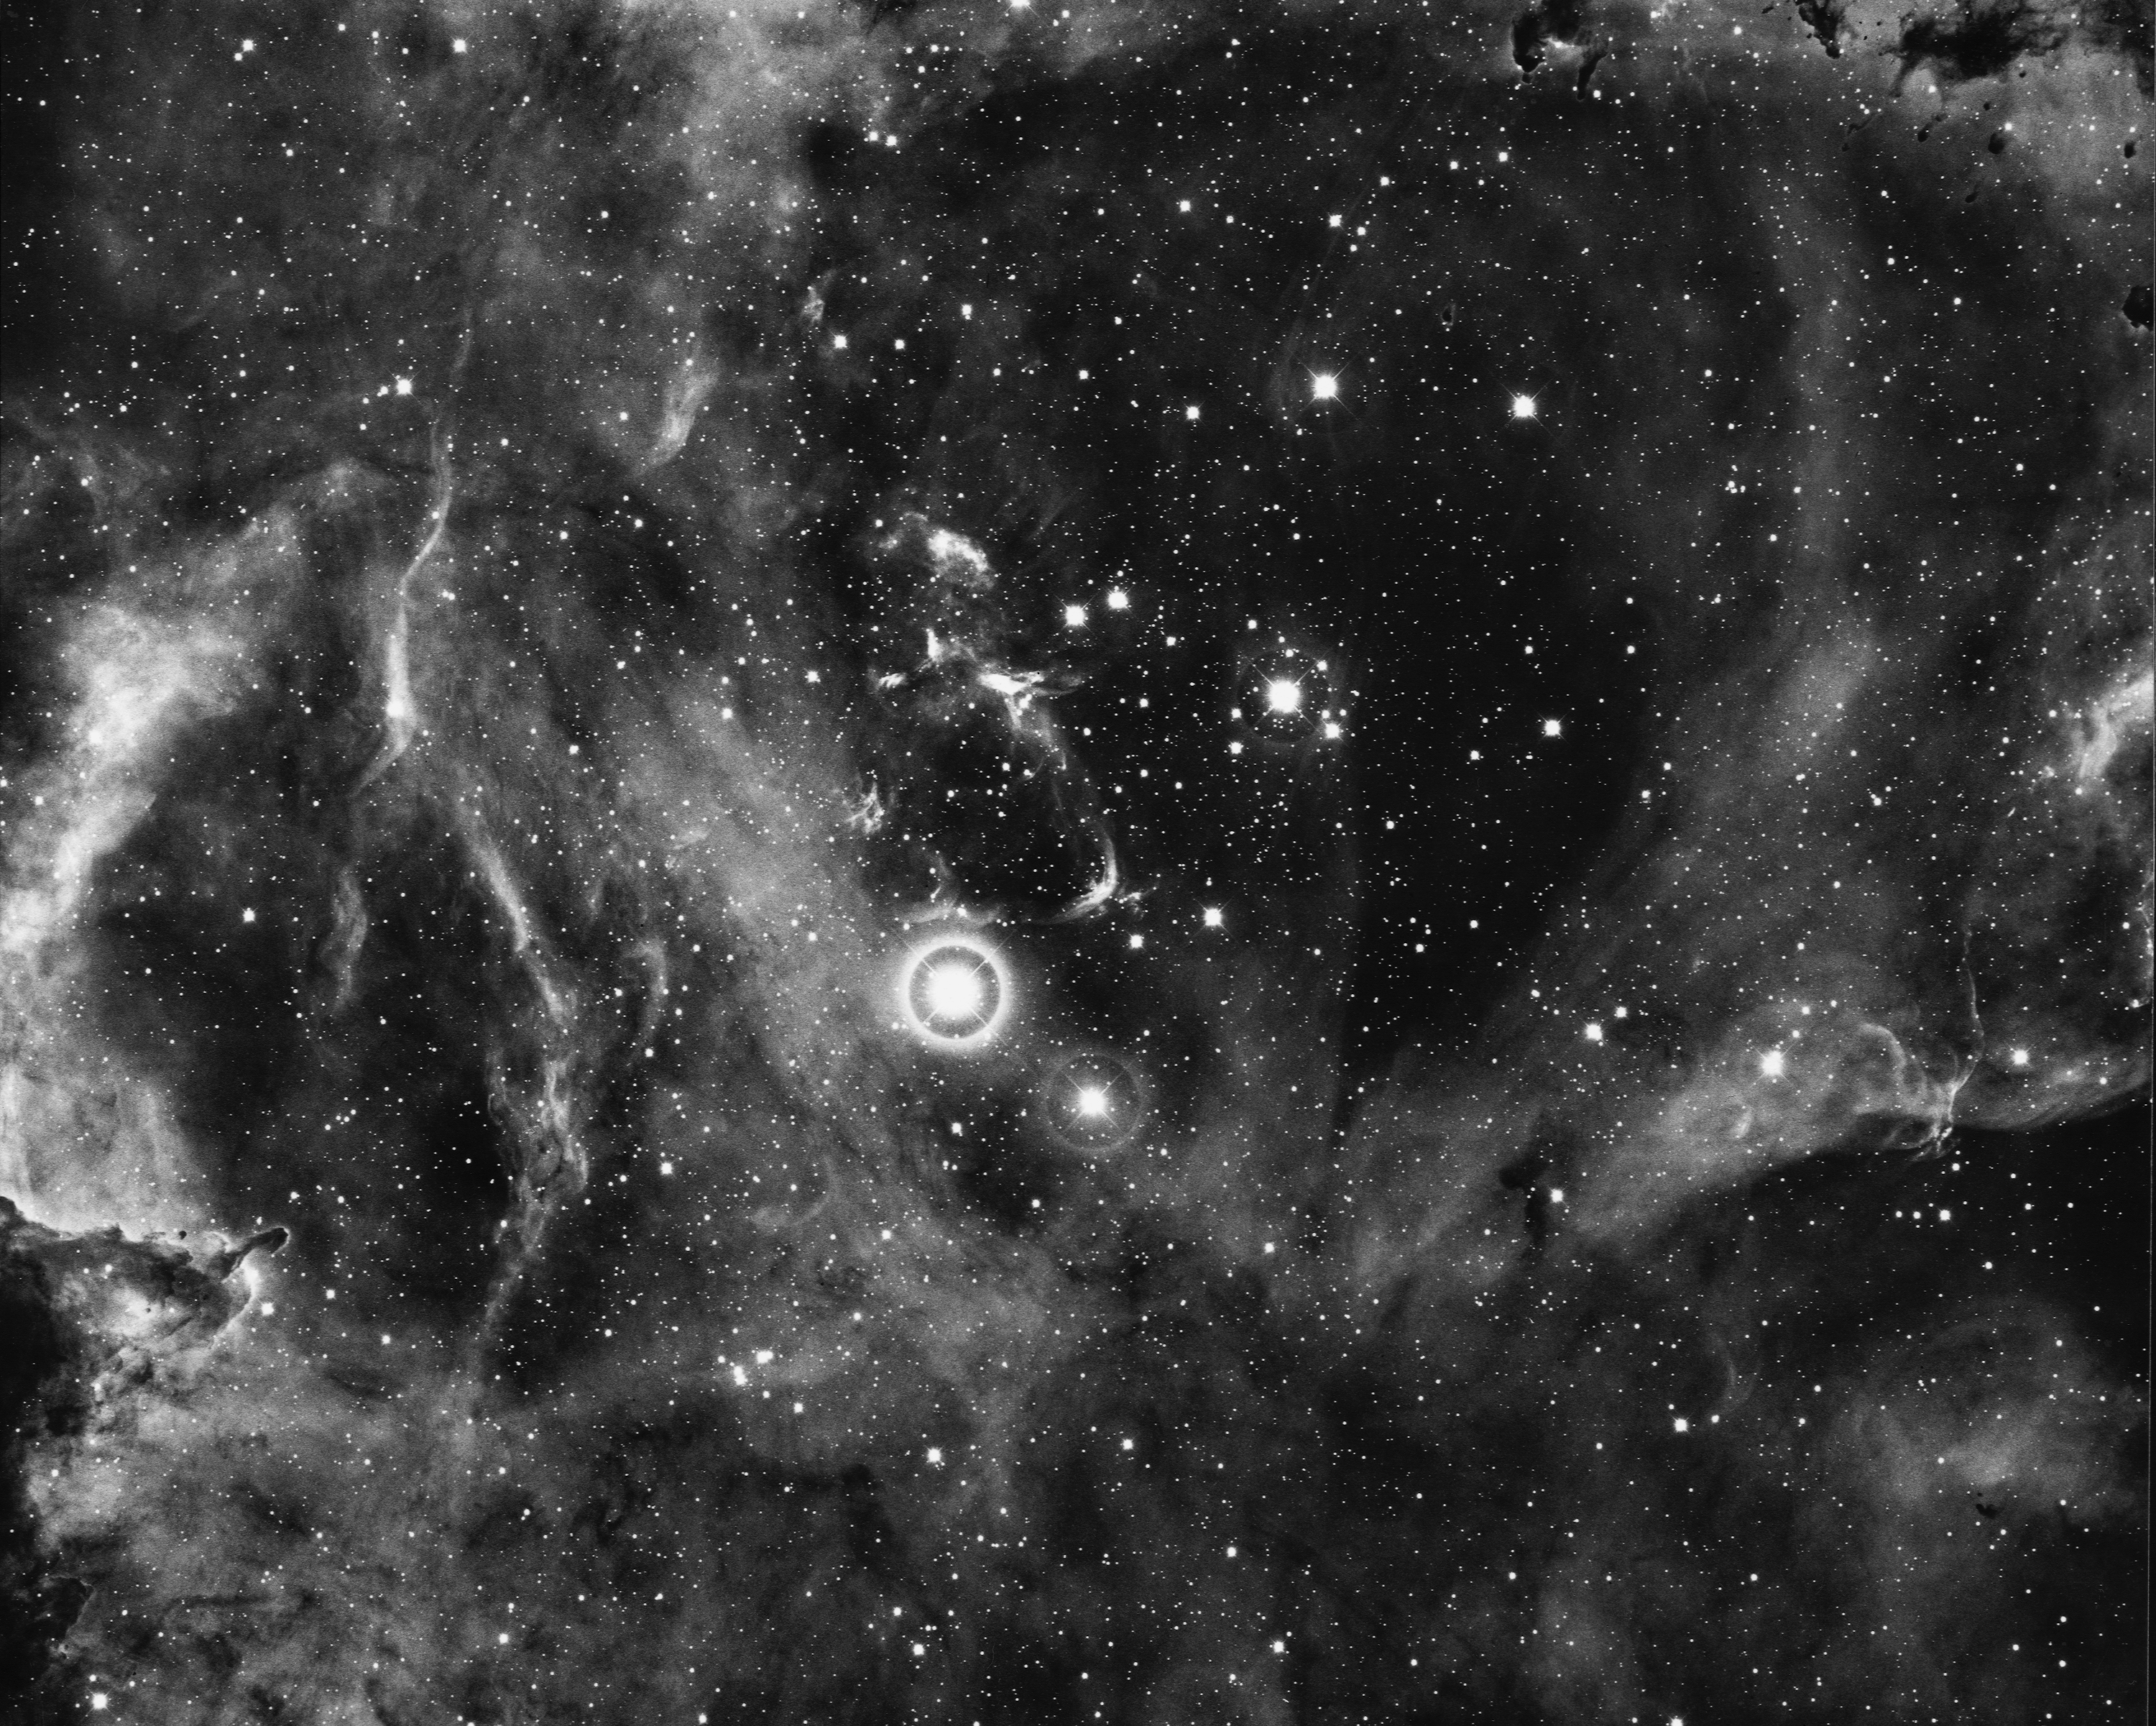

Rosette Nebula, NGC 2237

The Rosette Nebula, NGC2237, in the constellation of Monoceros, as seen in close-up by the KPNO 4-meter Mayall telescope in 1974. The nebula is about 2600 light-years away and about 55 light-years across. The central star cluster is known as NGC2244. North is at the top.

Credit: NOIRLab/NSF/AURA